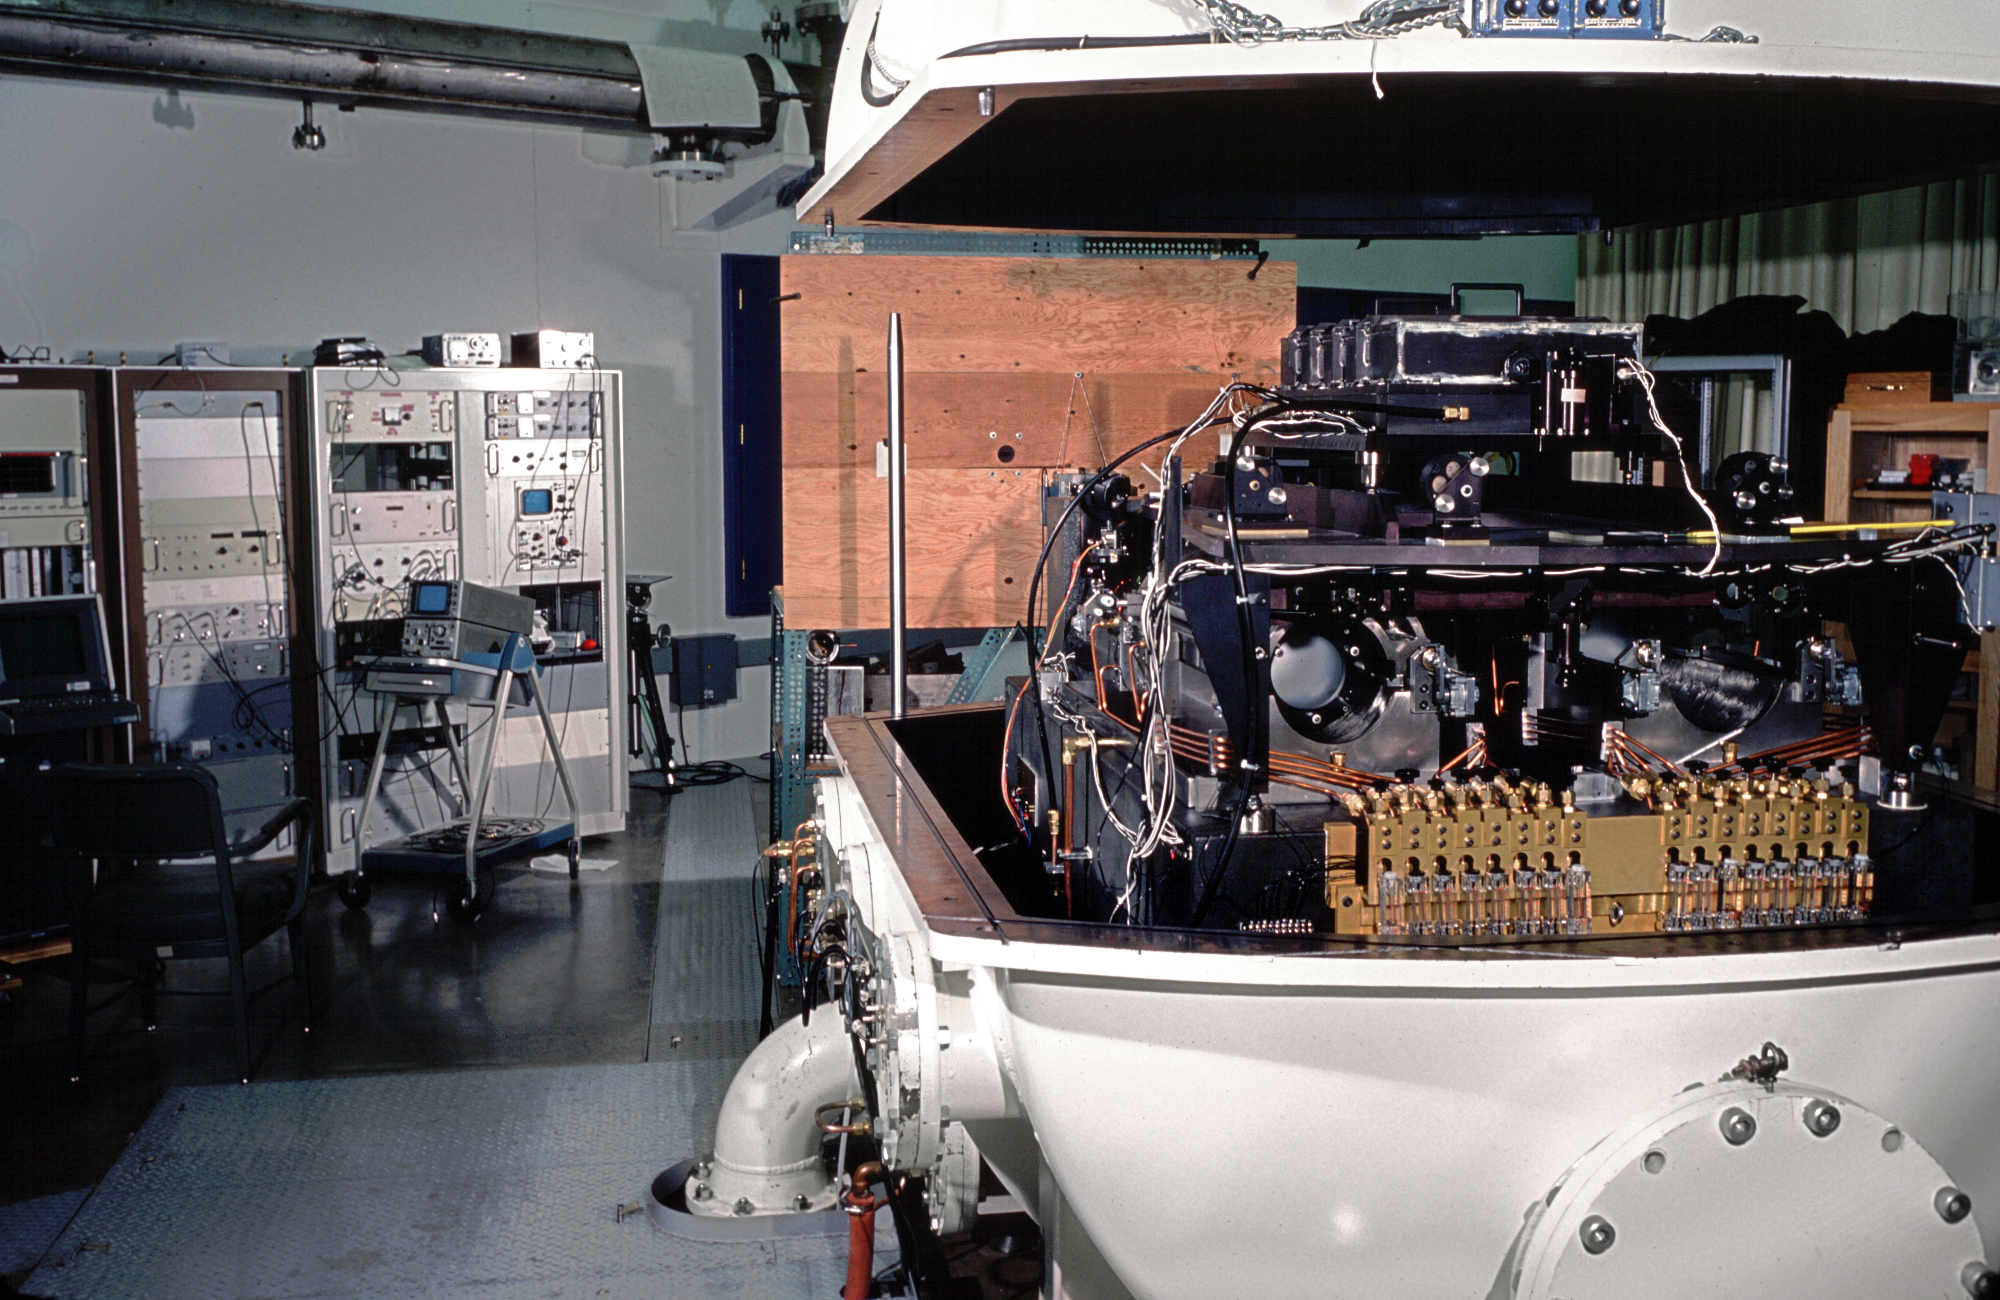

McMath-Pierce Solar FTS tank

The enclosure for the Solar Fourier Transform Spectrometer, commonly called the FTS Tank, at the McMath-Pierce Solar Facility on Kitt Peak. The tank is here shown open, with some of the equipment racks required to operate the FTS visible in the background. Photograph by Tom Eglin, 1977, enhanced by Mark Hanna.

Credit: Tom Eglin, Mark Hanna/NOIRLab/NSF/AURA/